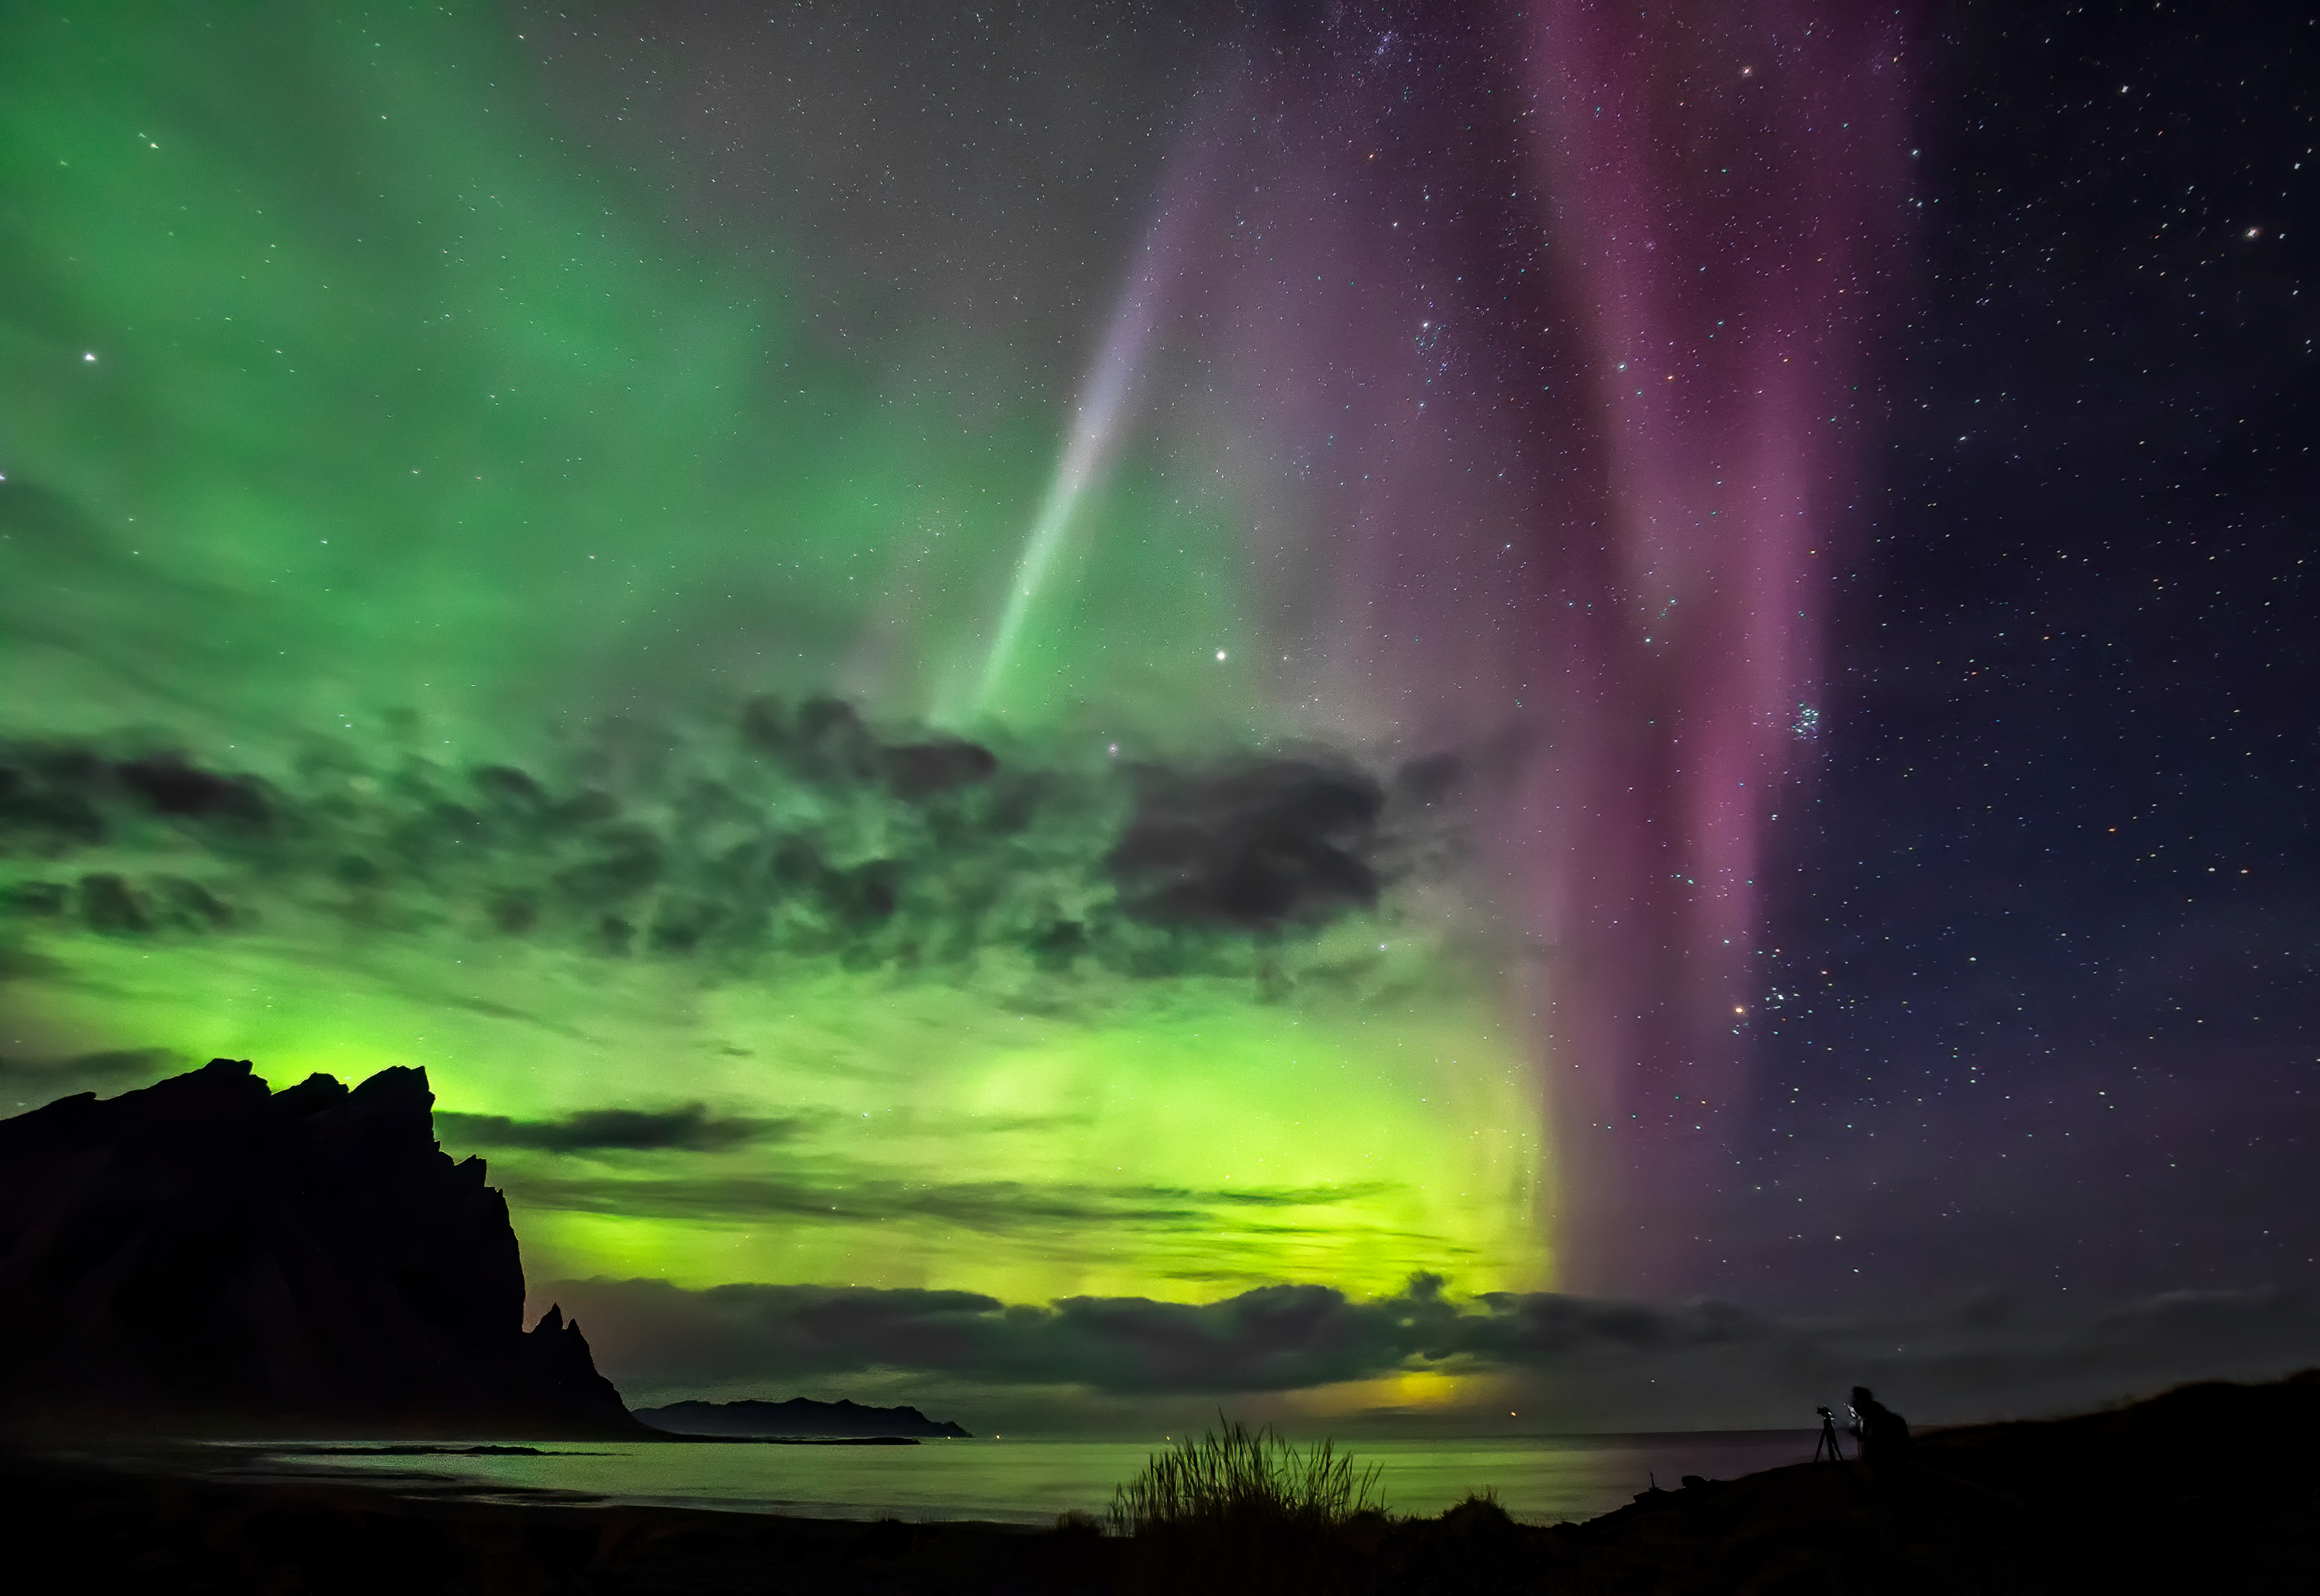

Aurorae (still images), First Place

First place in the 2021 IAU OAE Astrophotography Contest, category Aurorae (still images): Multicolored aurora in Iceland, by Marco Migliardi on behalf of Associazione Astronomica Cortina, Italy.

Aurorae are the result of ionisation and excitation processes in Earth's upper atmosphere, caused by charged particles from the solar wind or from coronal mass ejections. The different colours in an aurora display indicate the species of atmospheric atoms and molecules involved. The most common colour is a bright green, which, together with deep red, originates from atomic oxygen. Blue, purple and pink hues are much rarer and originate from molecular nitrogen. The reflection of the aurora in the water indicates the brightness of intense aurorae at higher latitudes.

Credit: Marco Migliardi on behalf of Associazione Astronomica Cortina/IAU OAE